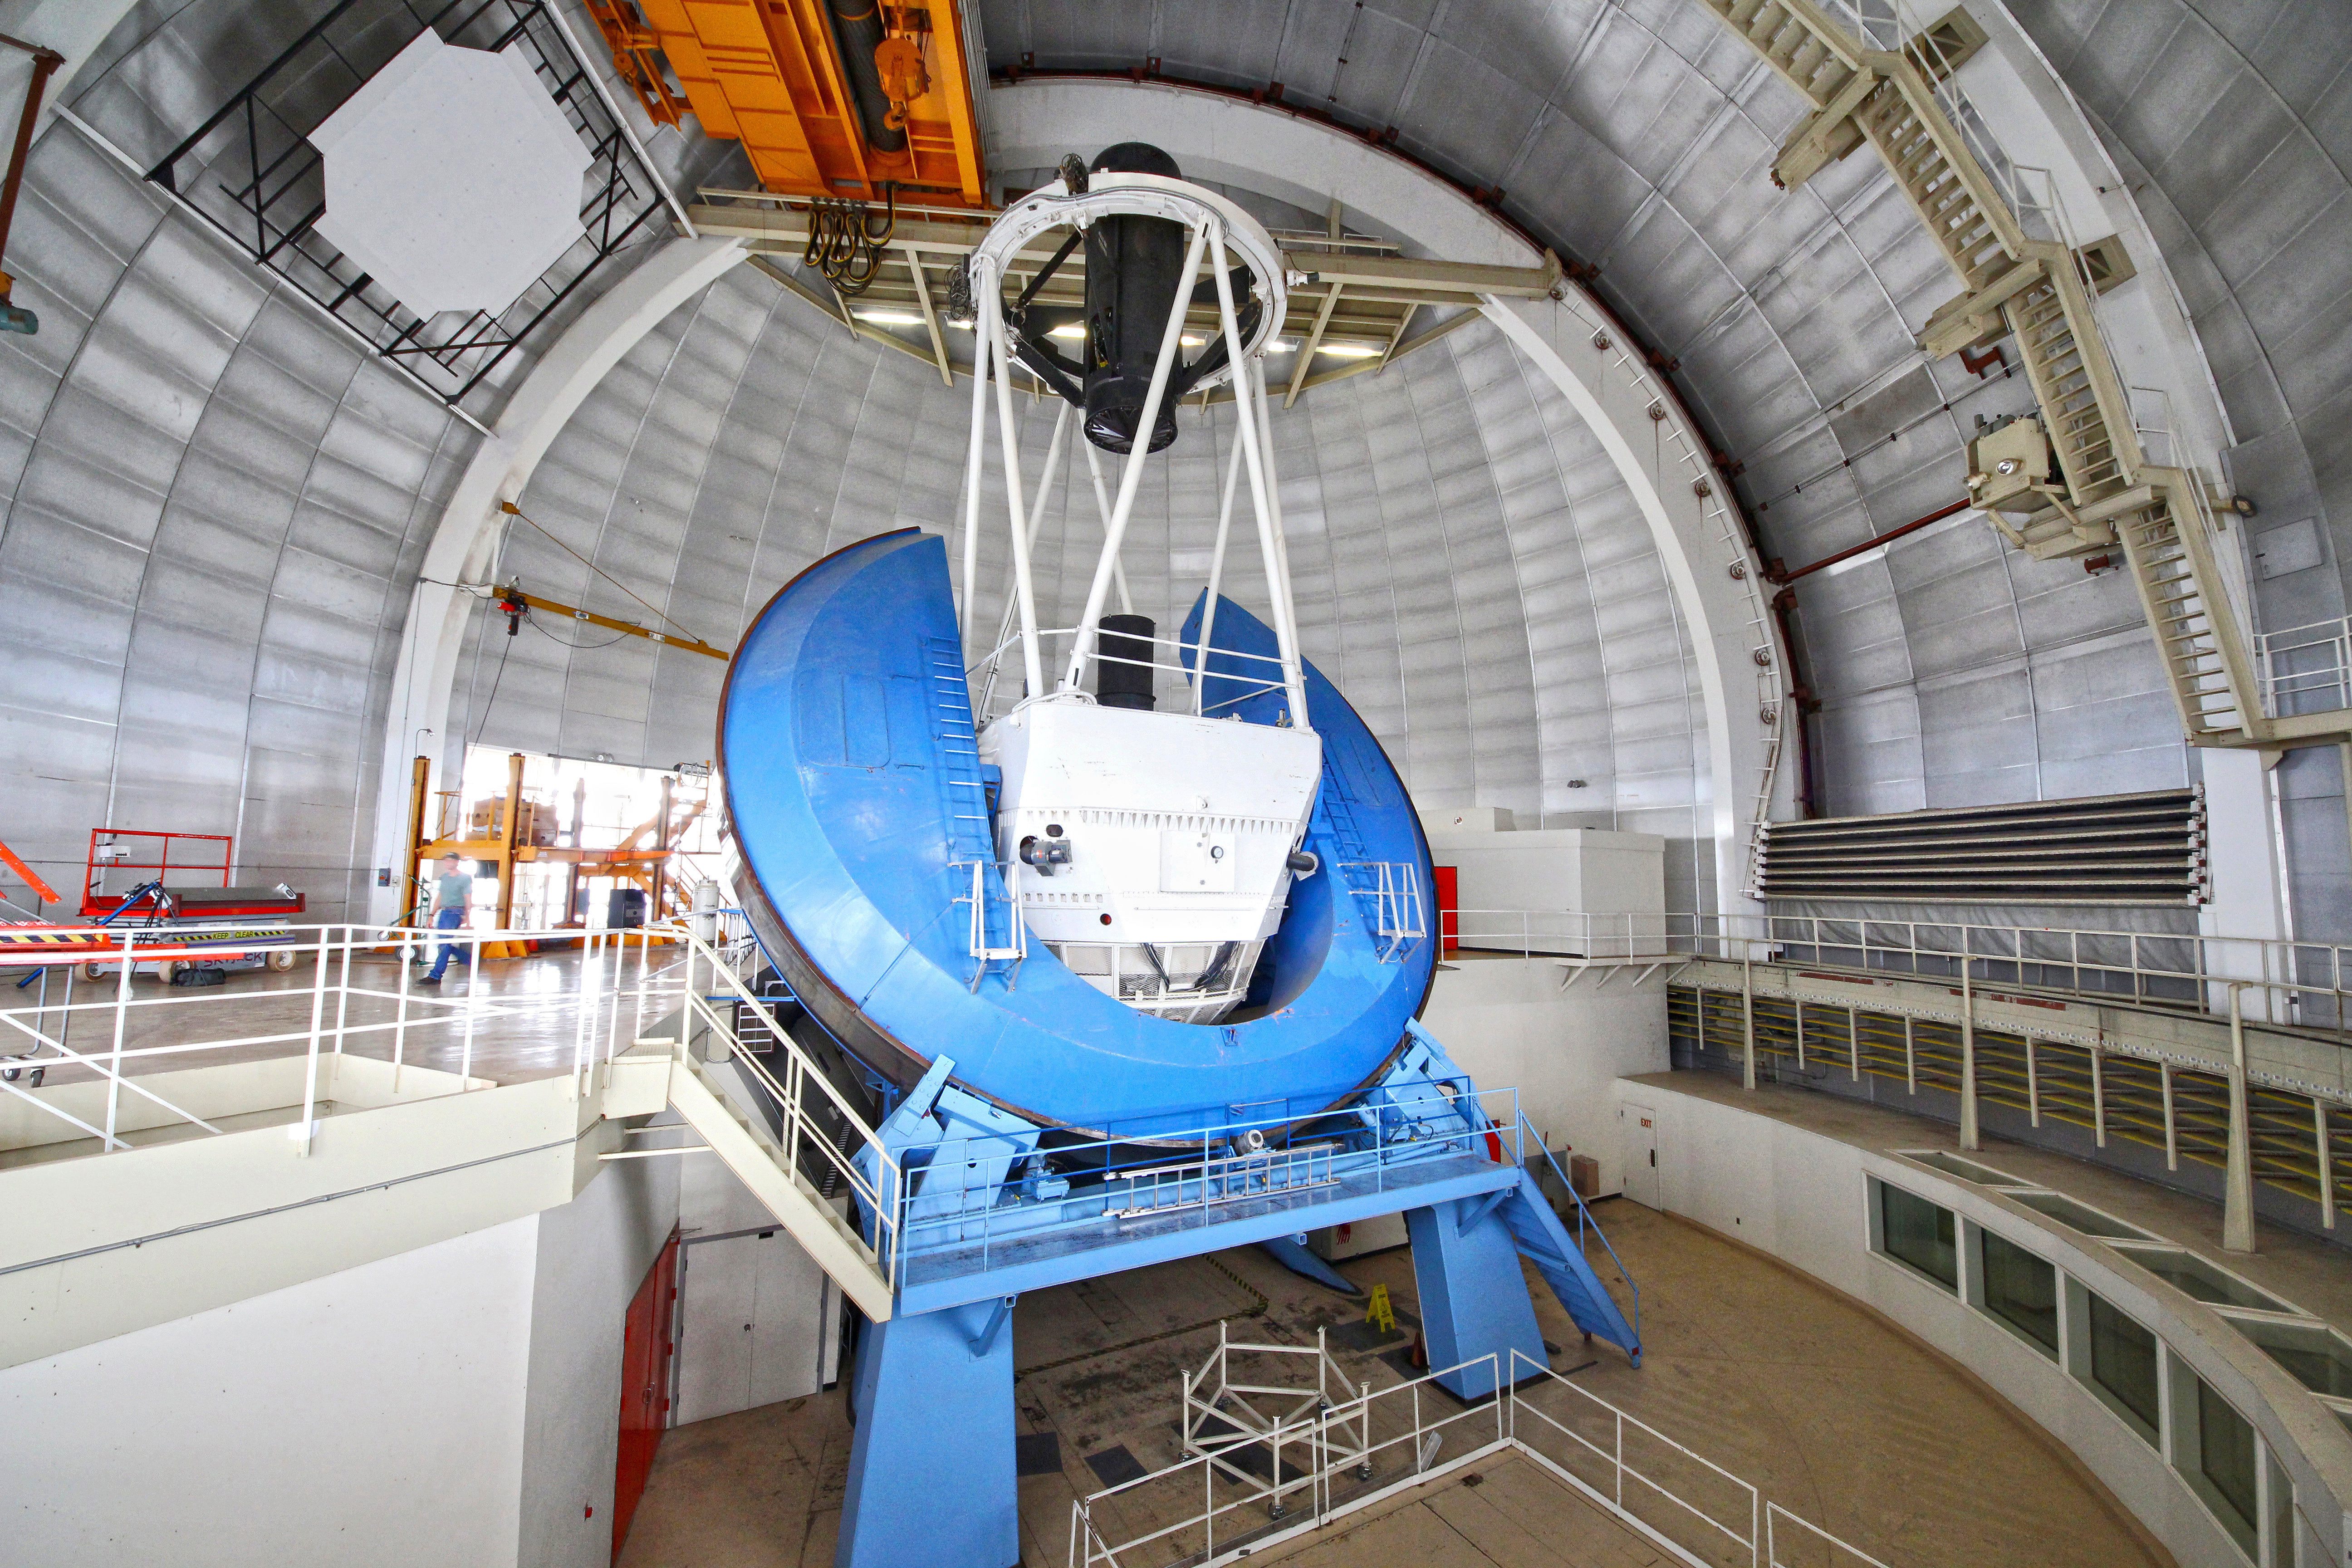

The Nicholas U. Mayall 4-meter Telescope interior view

Interior view of the Nicholas U. Mayall 4-meter Telescope, before the DESI installation.

Credit: KPNO/NOIRLab/NSF/AURA/P. Marenfeld